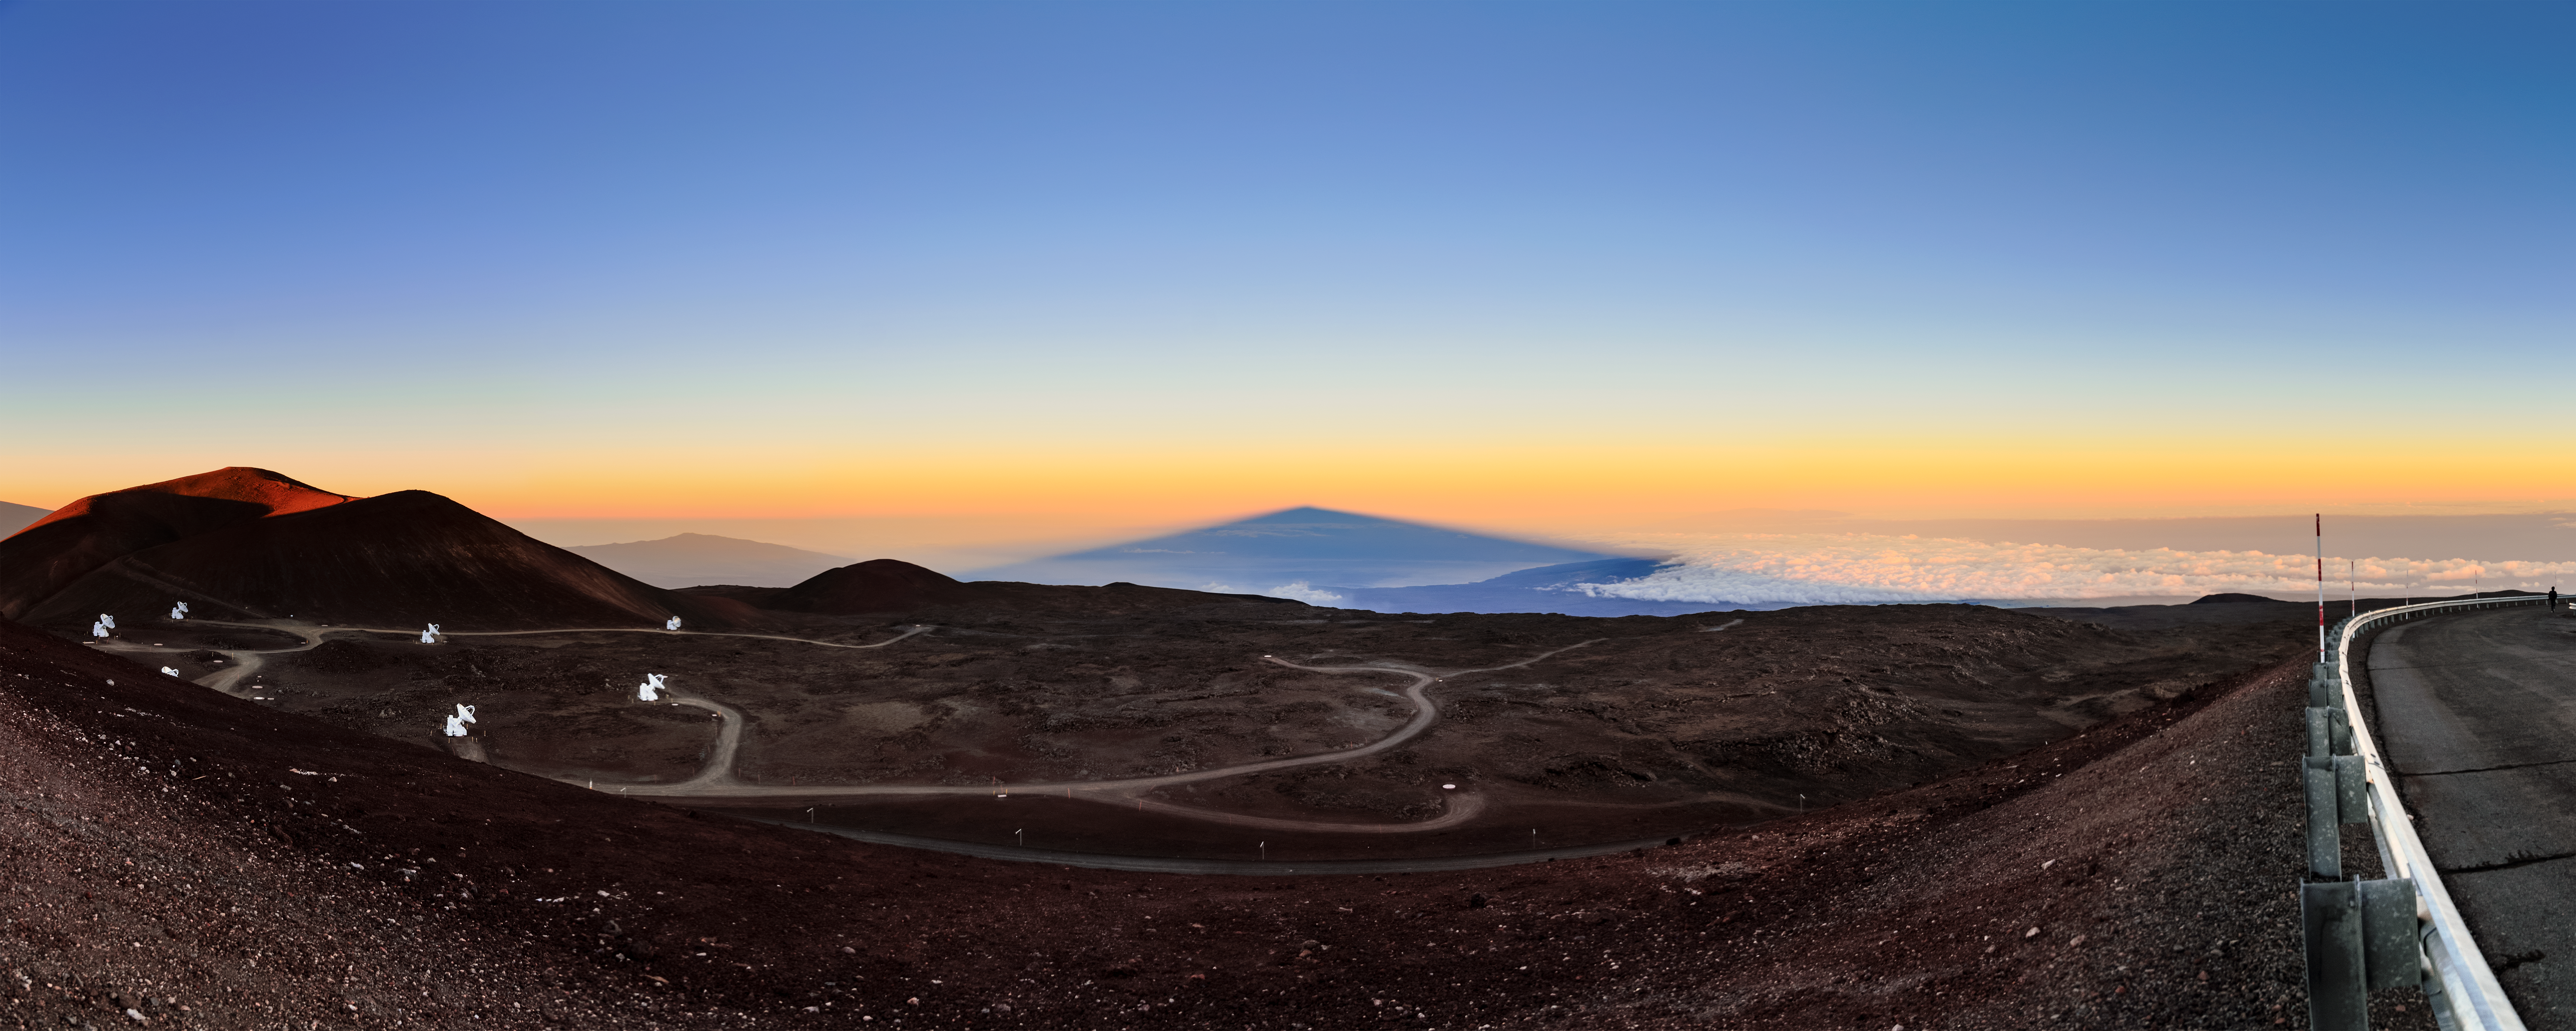

Maunakea’s Shadow

This image, taken at sunrise, shows the blue shadow of Maunakea in Hawai‘i, home to the Gemini North telescope, tapering into an eerily symmetrical triangle. While Maunakea is vaguely triangular in shape, it is far from a perfect Euclidean pyramid, so why should the shadow appear so symmetrical?

An identical triangular shadow phenomenon can be seen from the tops of many mountains or volcanoes at sunset or sunrise. The key to understanding this effect is that the viewer is staring down a lengthy ‘corridor’ of a sunrise (or sunset) shadow that reaches to the horizon. Even if the massive volcano were a perfect cube, a column, or really any other shape, the resulting shadow would appear to taper off at its summit as this part of the shadow extends far into the distance. You can see a similar effect with parallel railroad lines, hallways, or any other long and straight corridor.

Gemini North is part of the International Gemini Observatory, which is operated by NSF NOIRLab.

Credit: International Gemini Observatory/NOIRLab/NSF/AURA/J. Chu